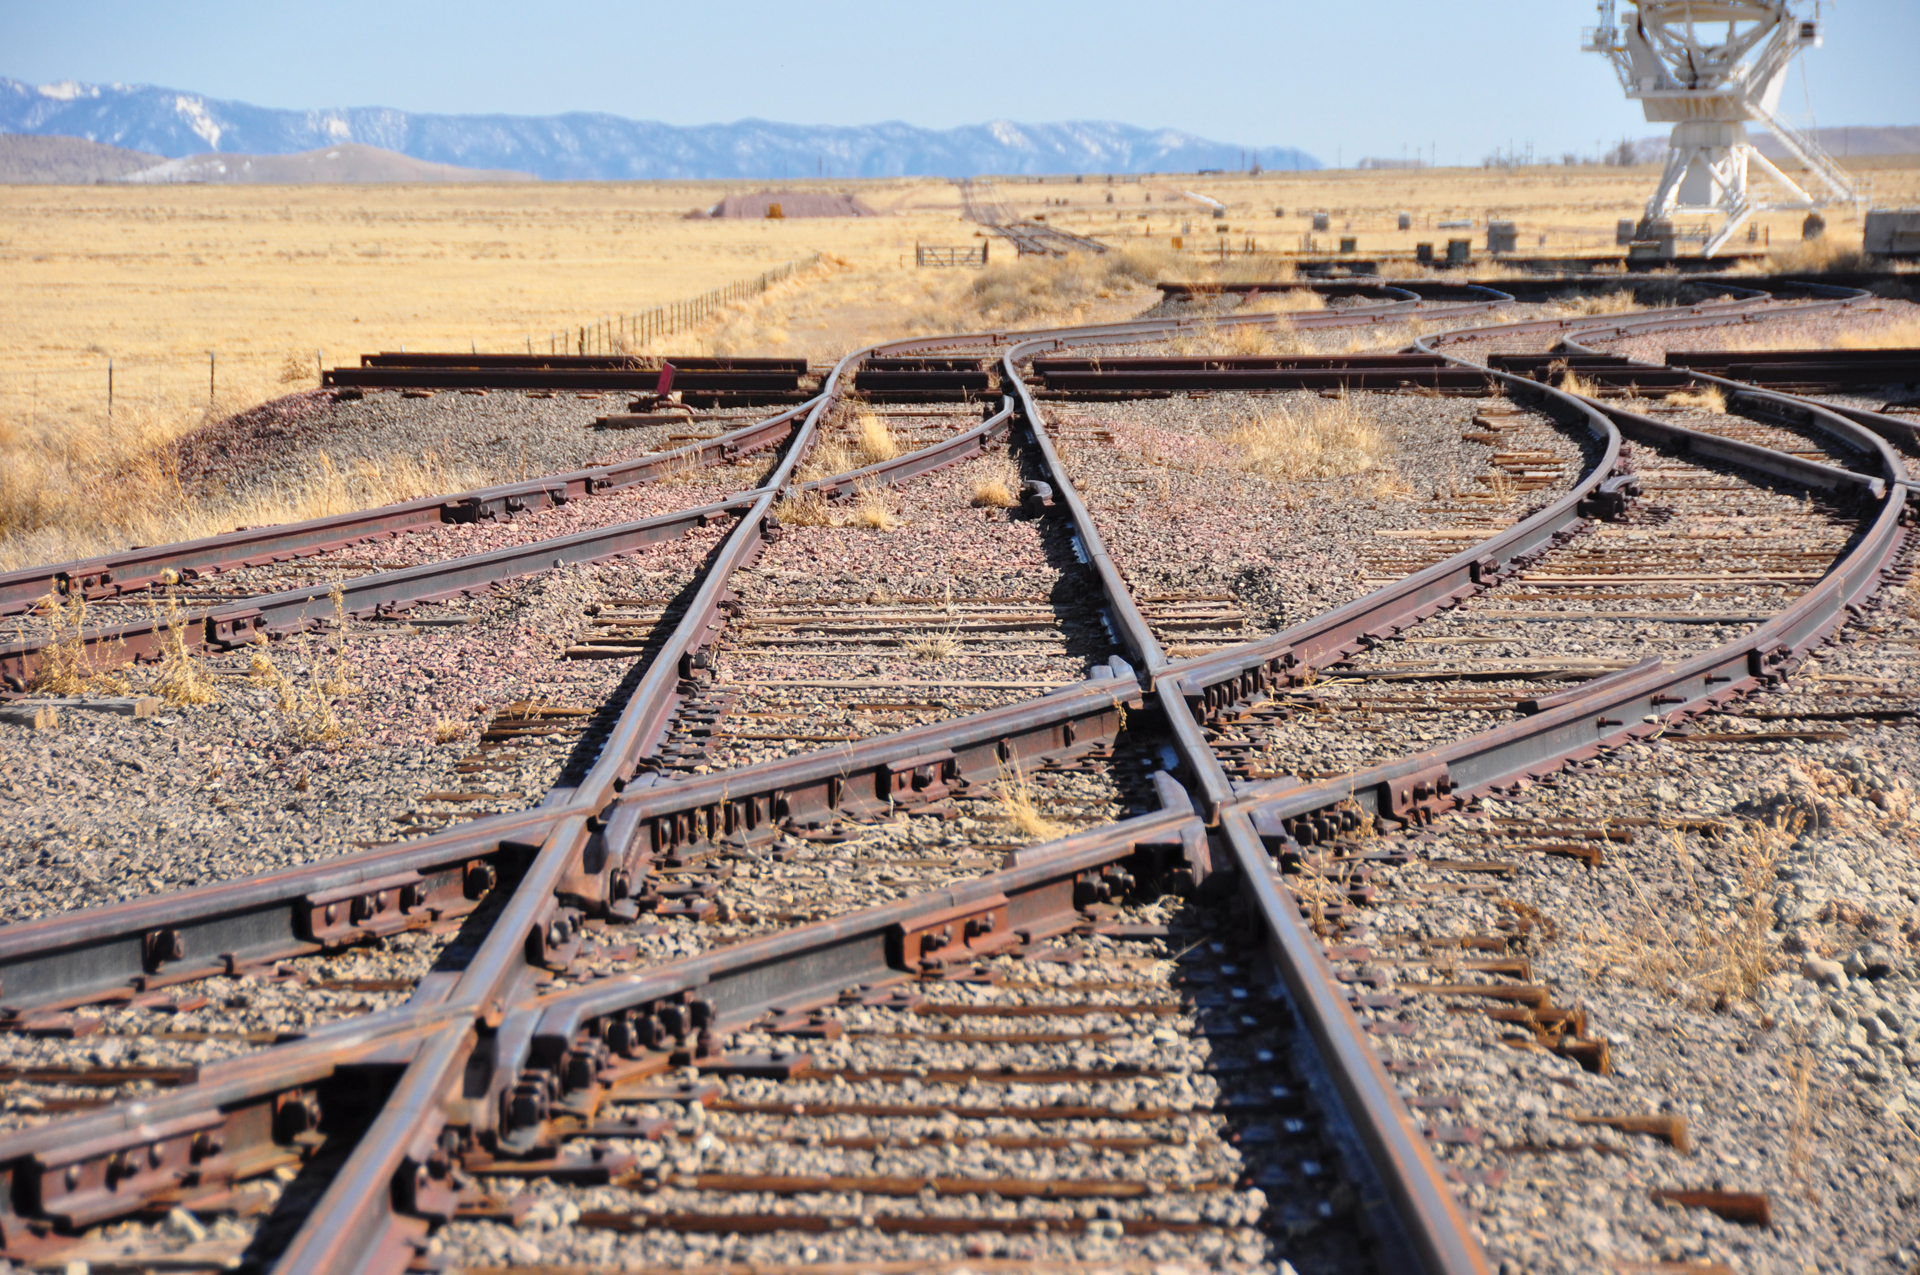

VLA's Miles of Old Tracks

Over 80 miles of train track, re-purposed from old, discontinued rail lines around the United States, allow the Very Large Array to be reconfigured. Throughout the year, the antennas are carried on the backs of one of two Transporters and hauled along these tracks to a new powered pad. Changing the size of the array changes how much detail it can see.

Credit: T. Burchell, NRAO/AUI/NSF